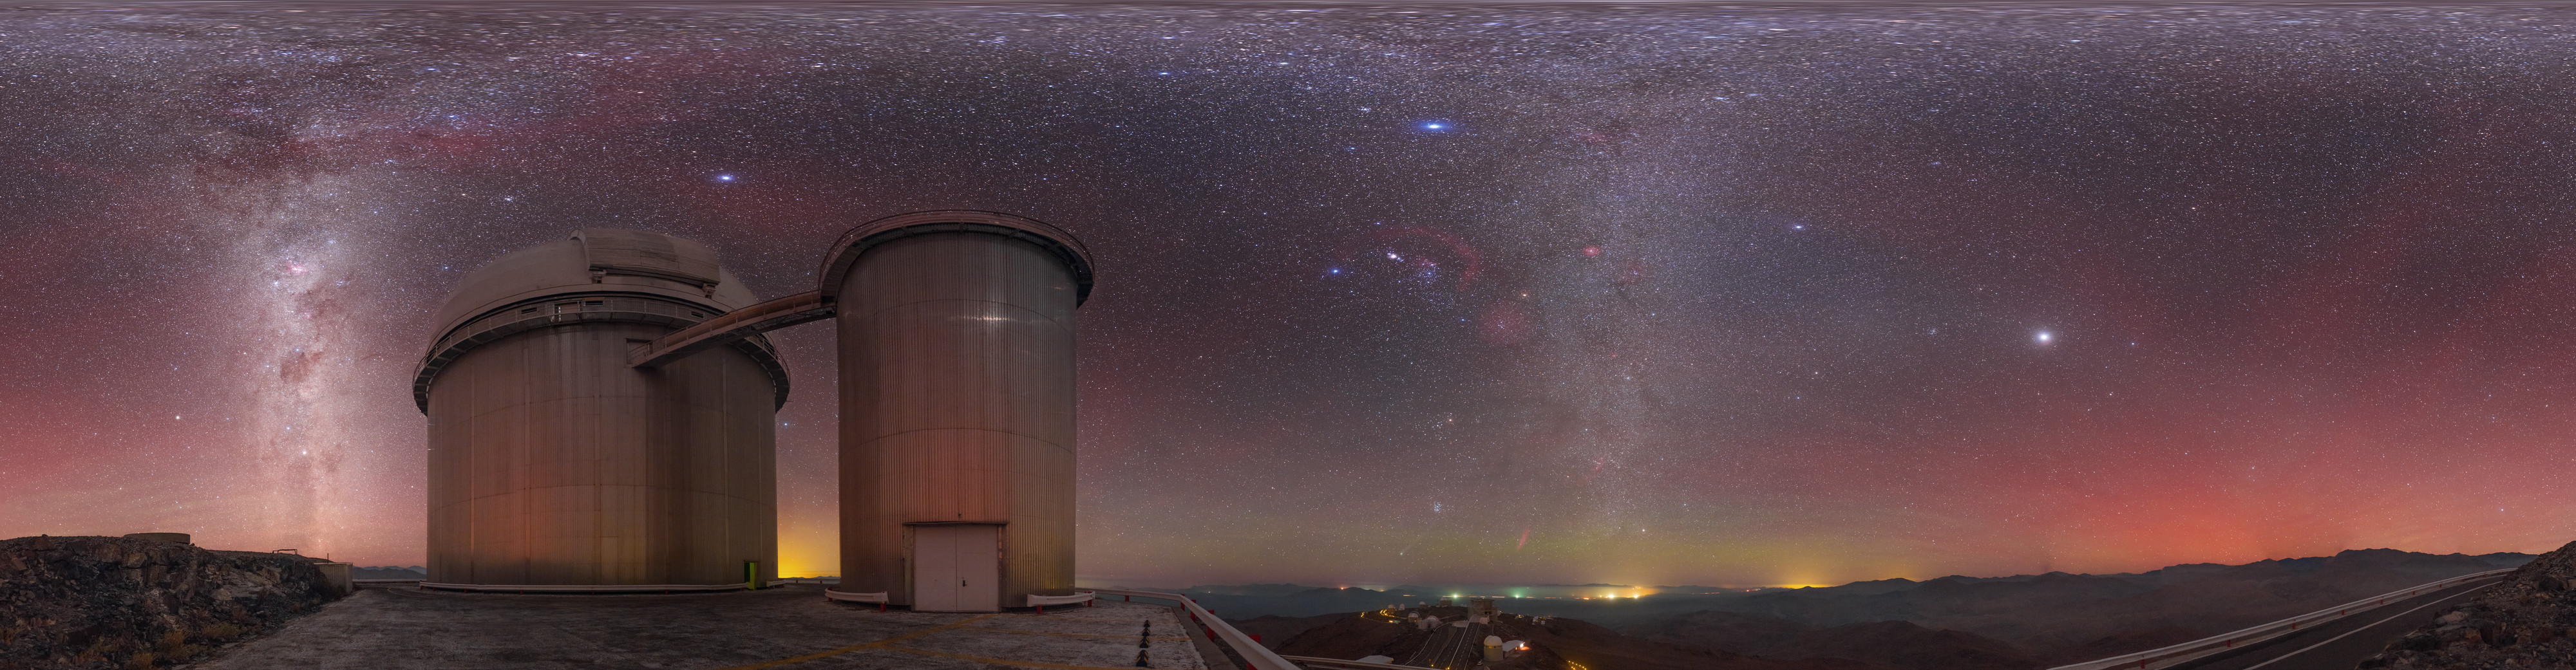

Airglow above the ESO 3.6-metre telescope

Captured in January 2015, airglow is seen to produce reddish hues that fill the sky above the ESO 3.6-metre telescope, based at La Silla Observatory in northern Chile. The equirectangular panorama view captures the Milky Way and the glow of distant settlements towards the horizon.

Credit: P. Horálek/ESO